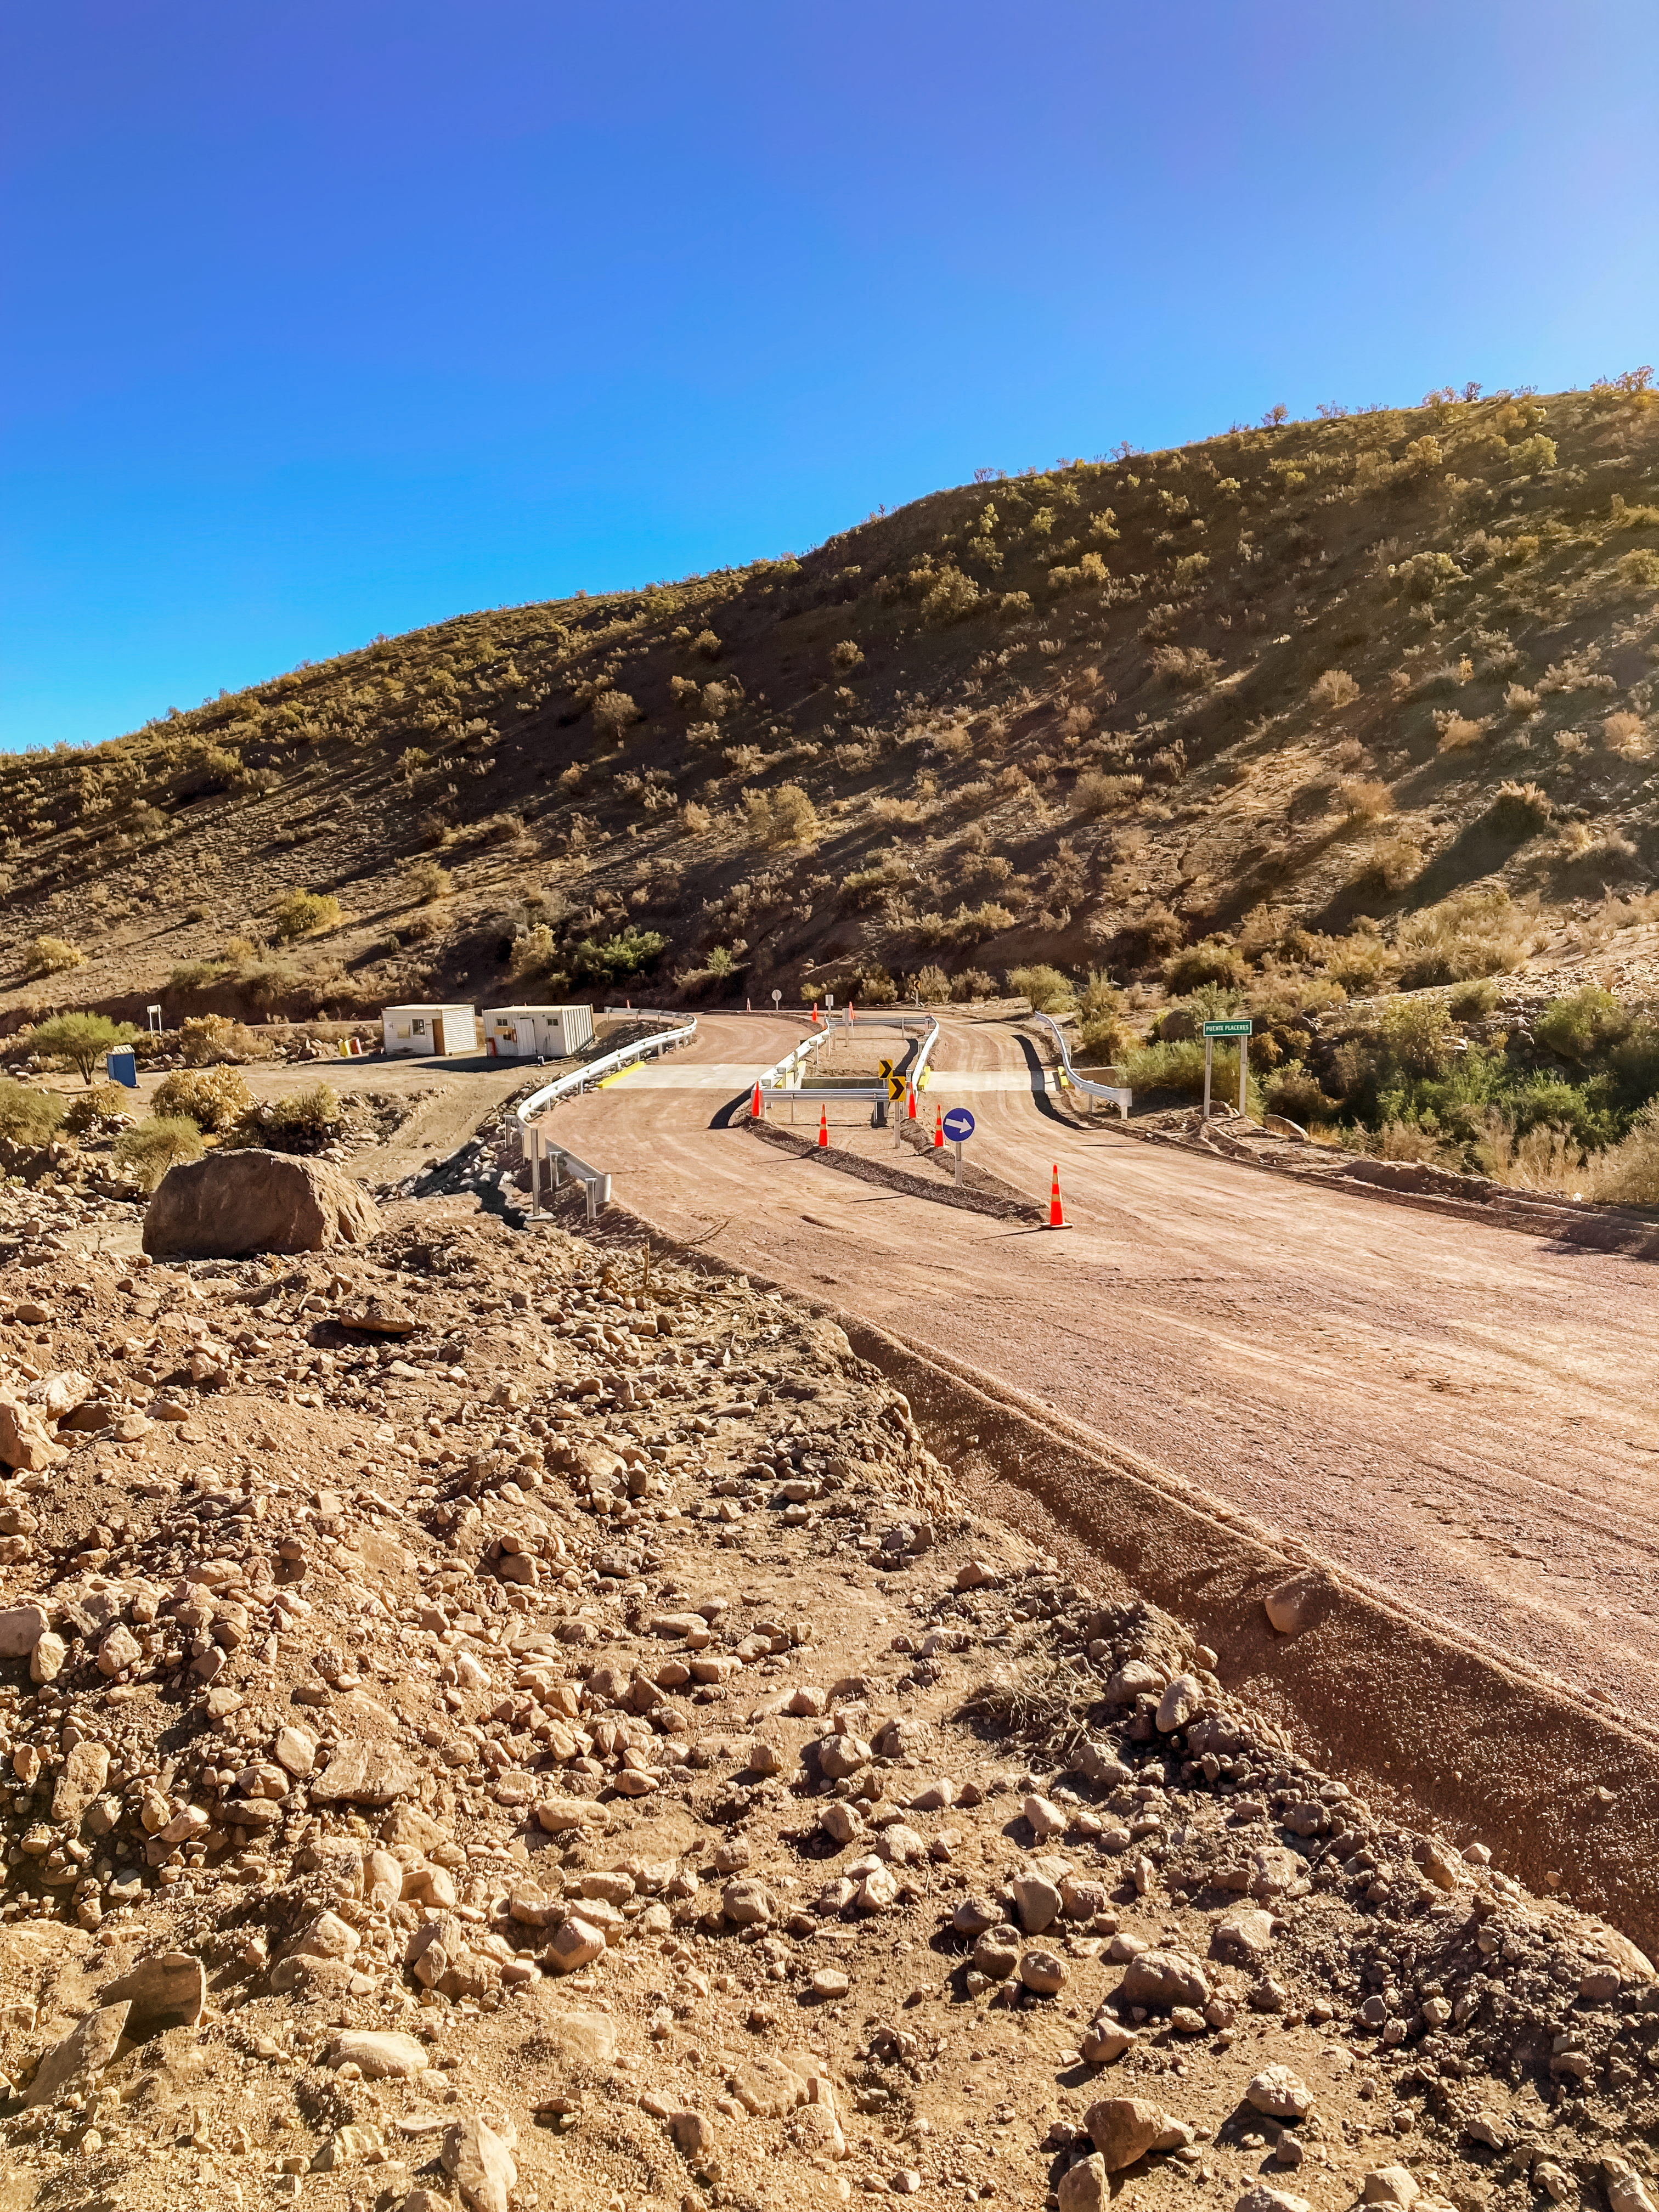

Placeres II Bridge Road Layout

On Thursday 29 June 2023 a new bridge was opened on the road to Cerro Tololo and Cerro Pachón, facilitating better access to the Cerro Tololo Inter-American Observatory, the Vera C. Rubin Observatory, and the Gemini South telescope. The newly constructed bridge, known as Placeres II, works with the existing Placeres I bridge. Traffic will use the Placeres II bridge to go up towards the Quisco and the existing Placeres I bridge to go down towards the Control Gate. Shown in this image is the new road layout at the bridge.

Credit: CTIO/NOIRLab/NSF/AURA/F. Bruno